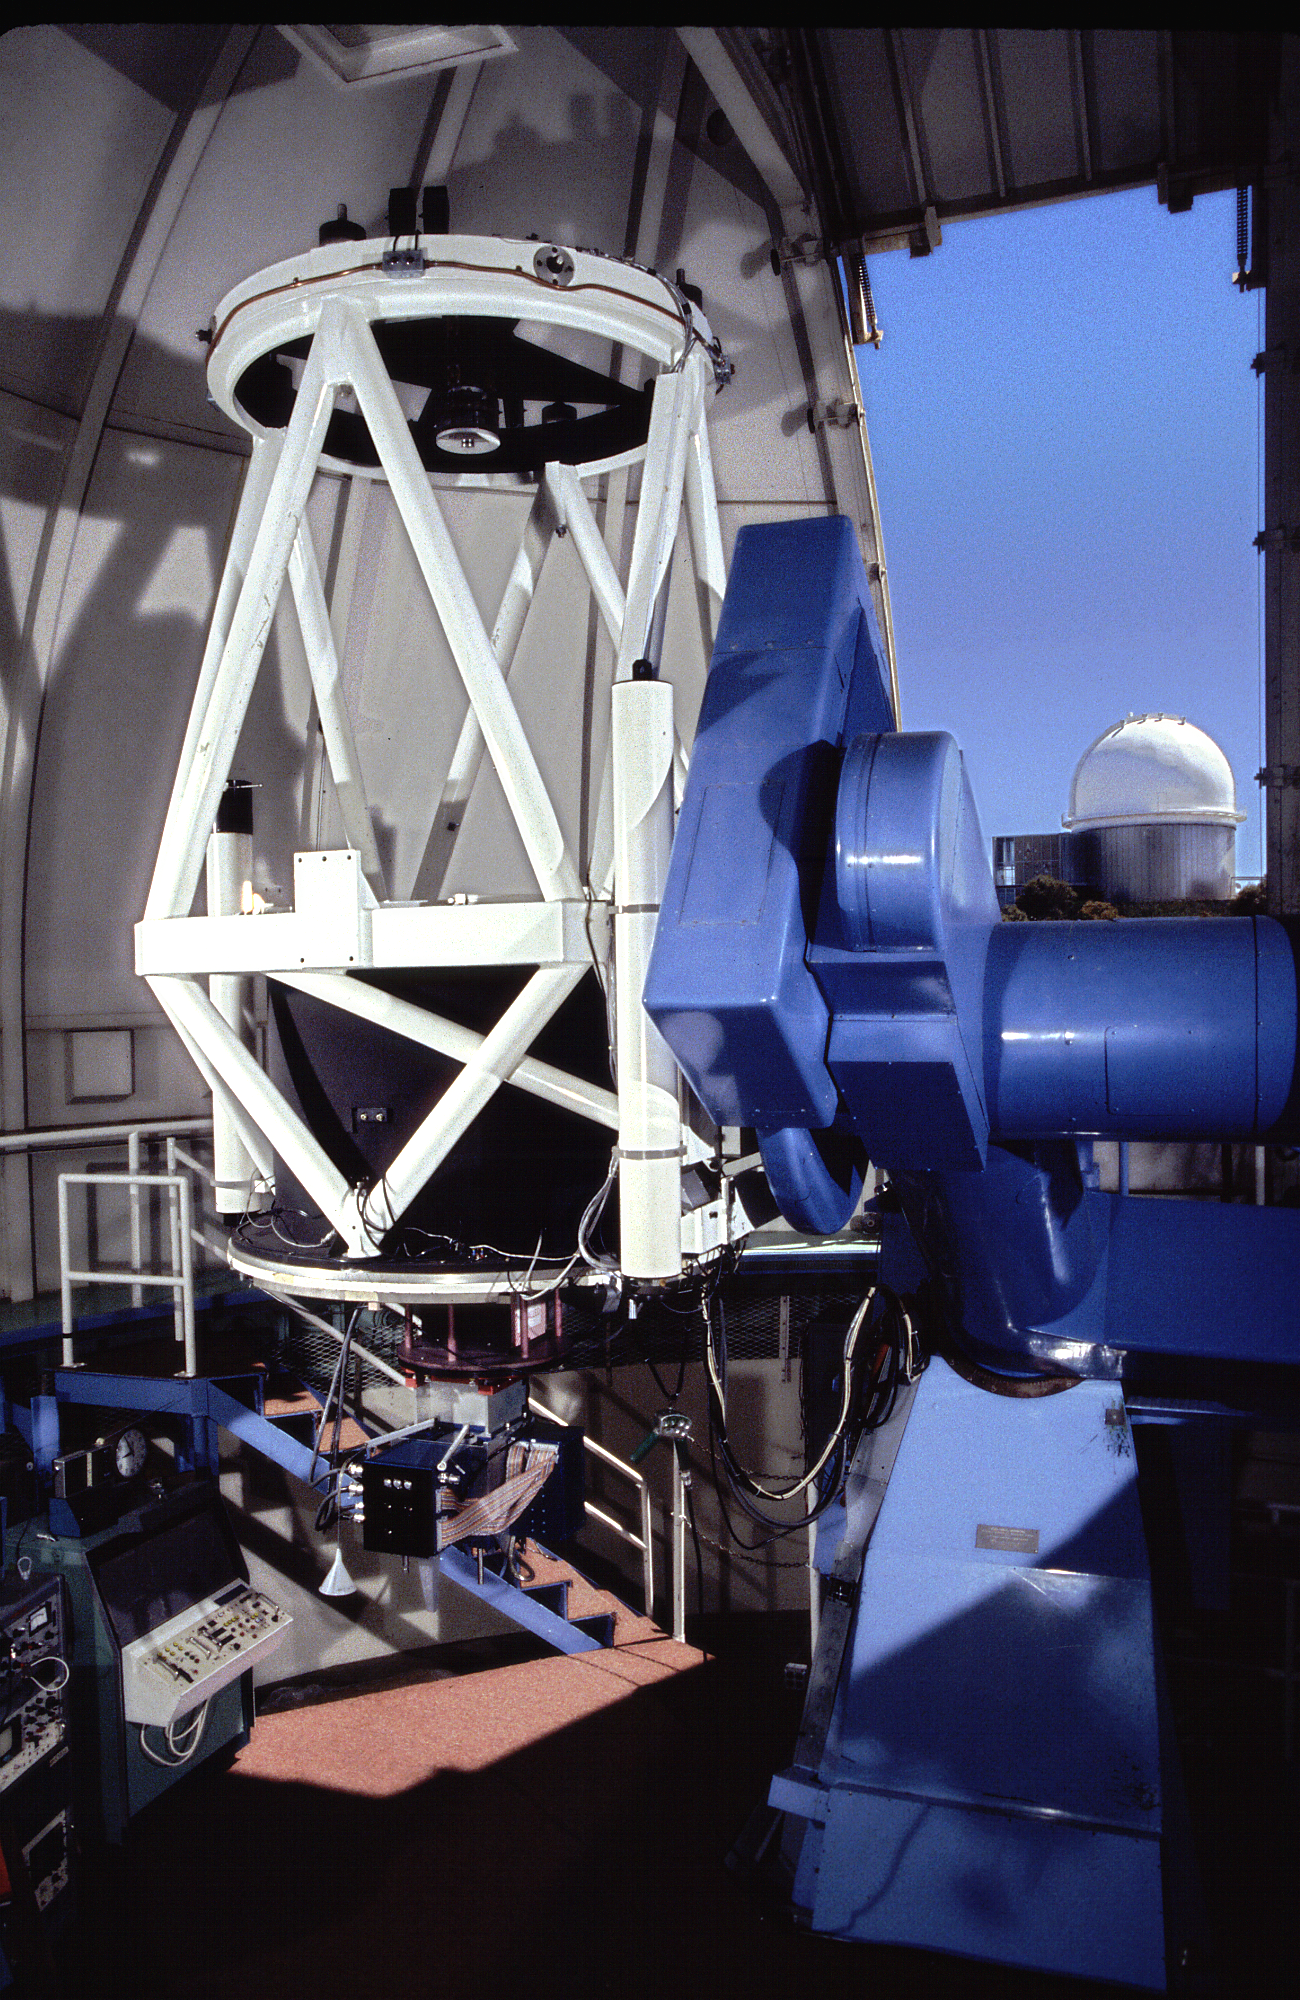

Robotically Controlled Telescope

The interior of the Robotically Controlled Telescope at the Kitt Peak National Observatory near Tucson, Arizona. The installed instrument is the (long retired) photo-electric photometer. The KPNO 2.1-meter Telescope showing through the open dome shutter.

Credit: Mark Hanna/KPNO/NOIRLab/AURA/NSF